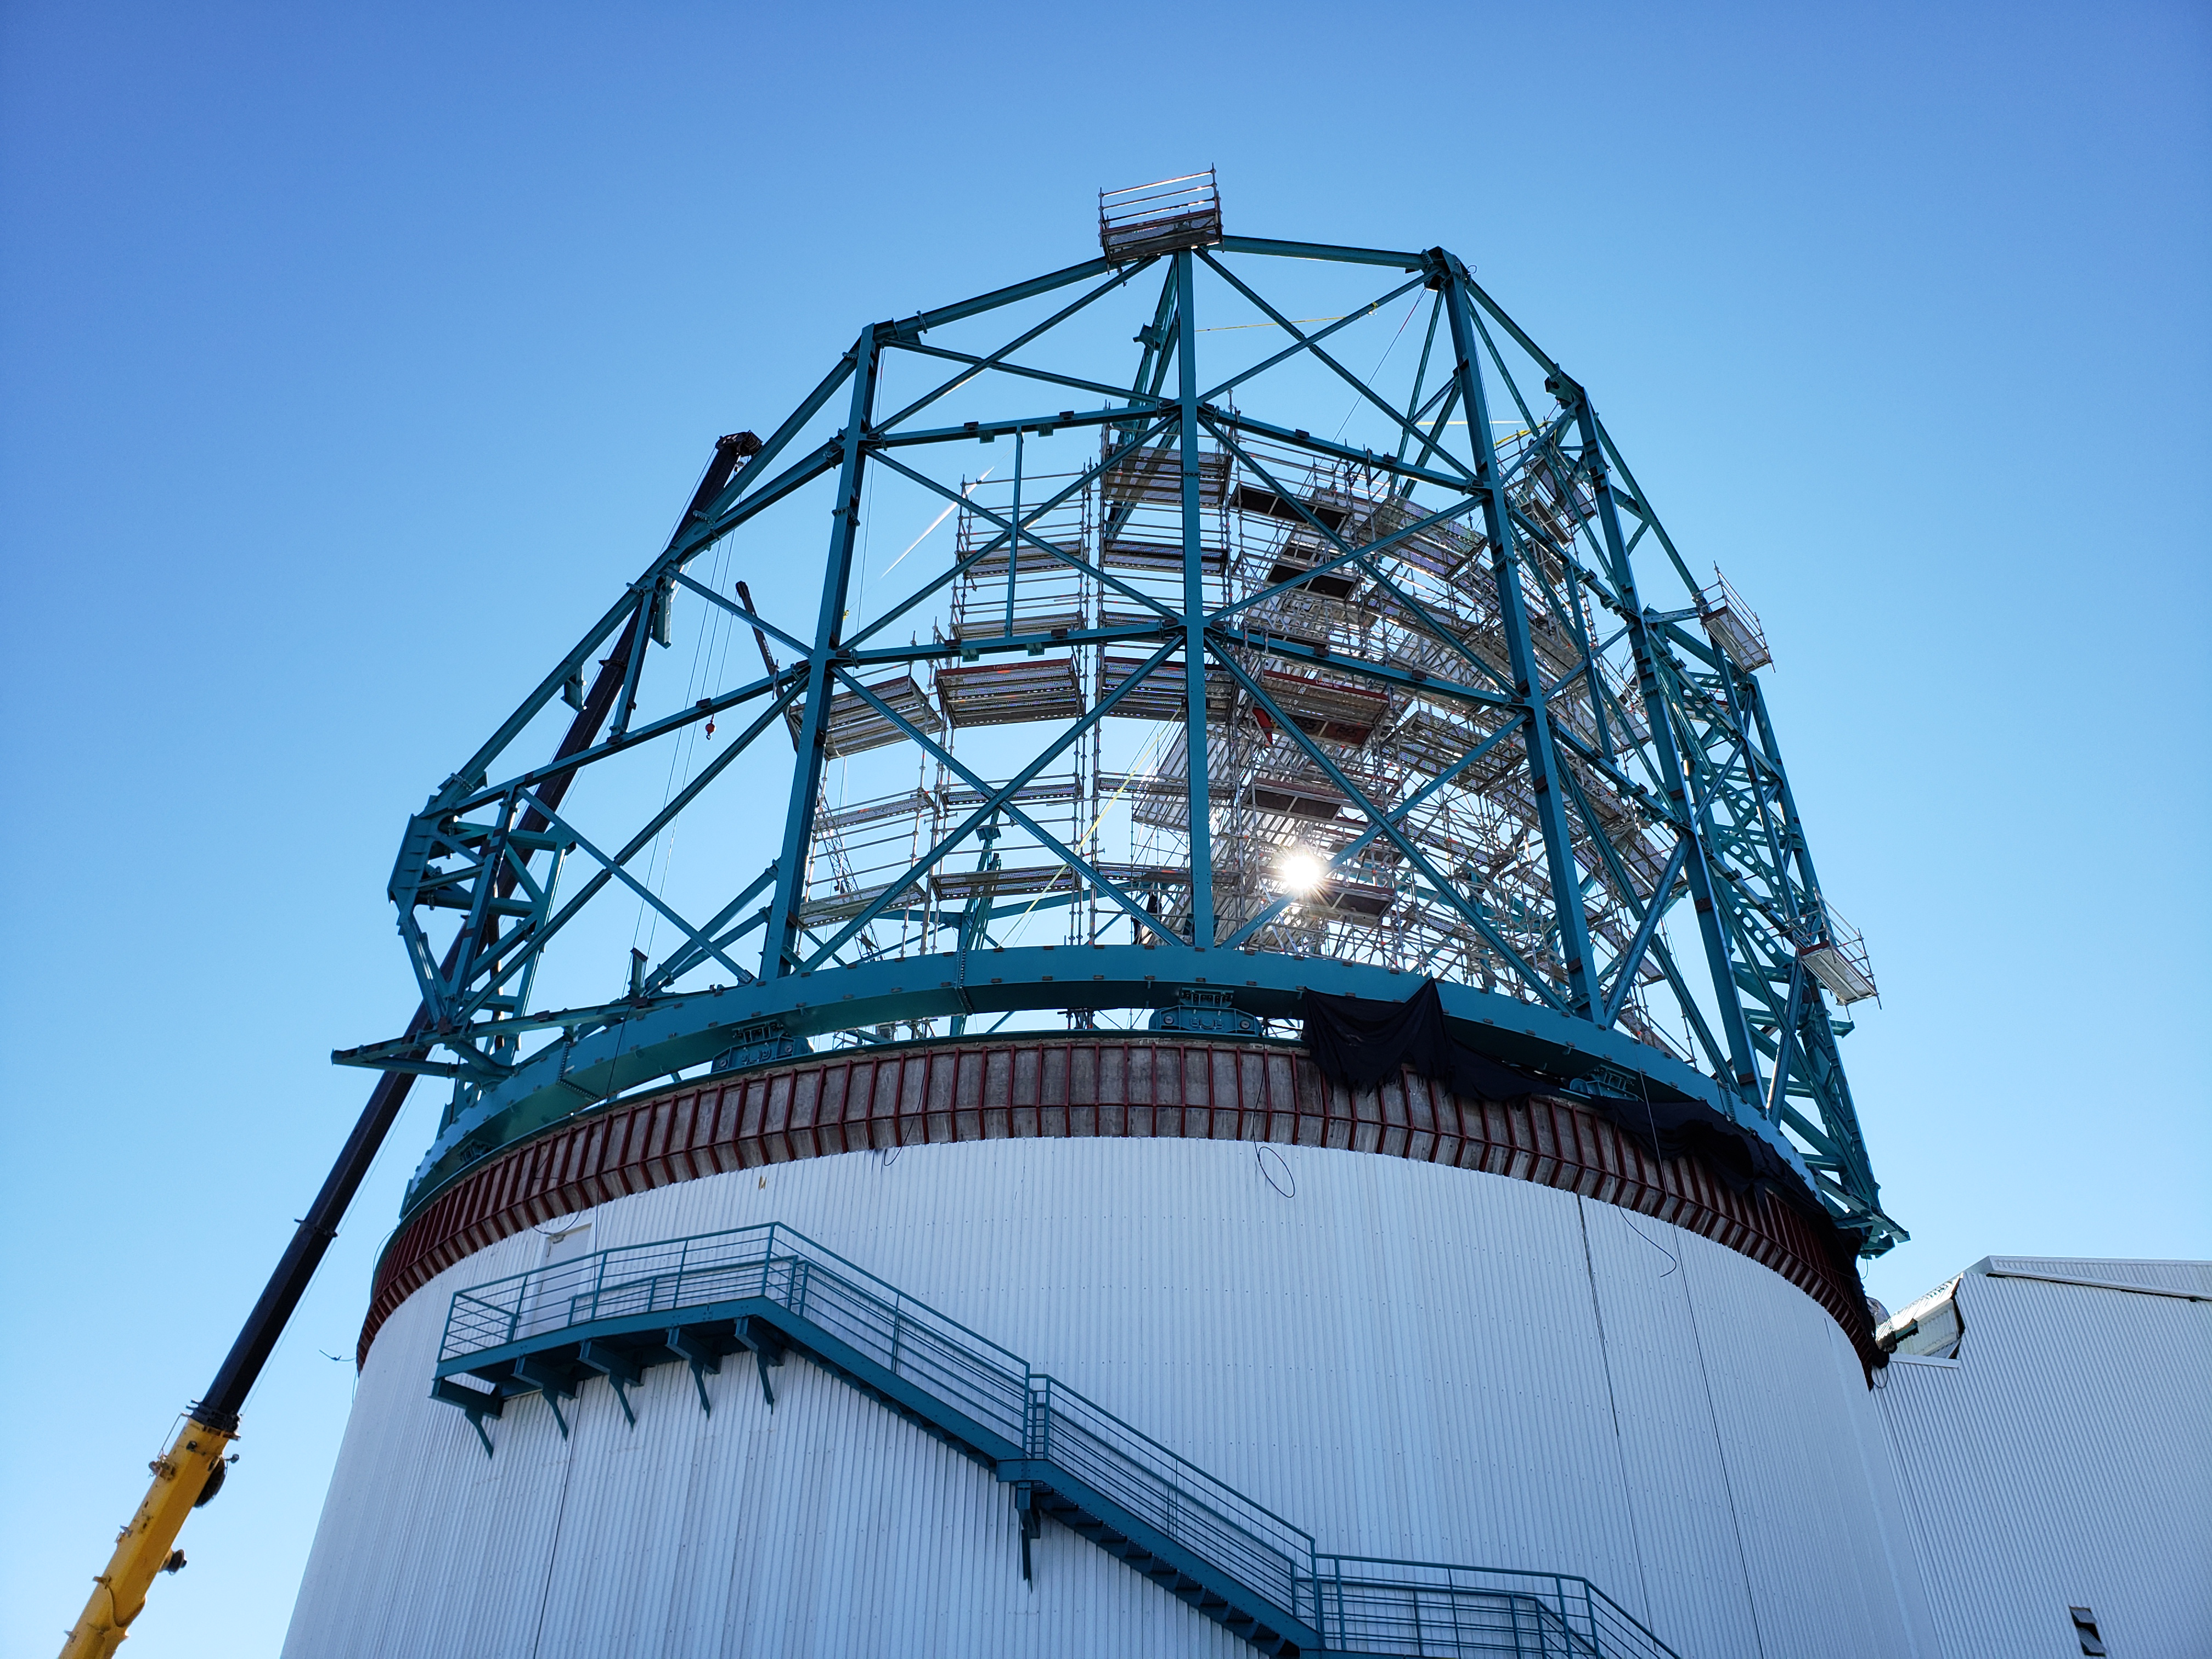

Weekly Construction Photos

EIE and AyC contractors are relocate some scaffolding to provide access to raise dome arch beams.

Credit: Rubin Observatory/NSF/AURA